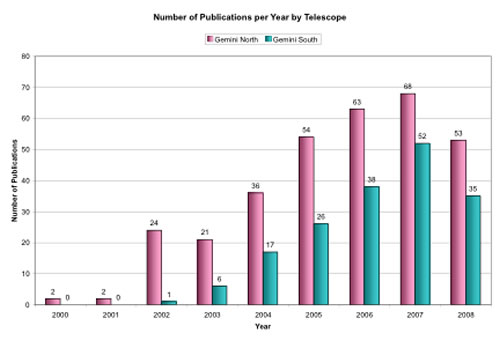

Number of Publications per Year by Telescope

Year-by-year ramp-up of refereed publications from the Gemini North and Gemini South Telescopes as of mid-June 2008. Hence 2008 is incomplete.

Credit: International Gemini Observatory/NOIRLab/NSF/AURA